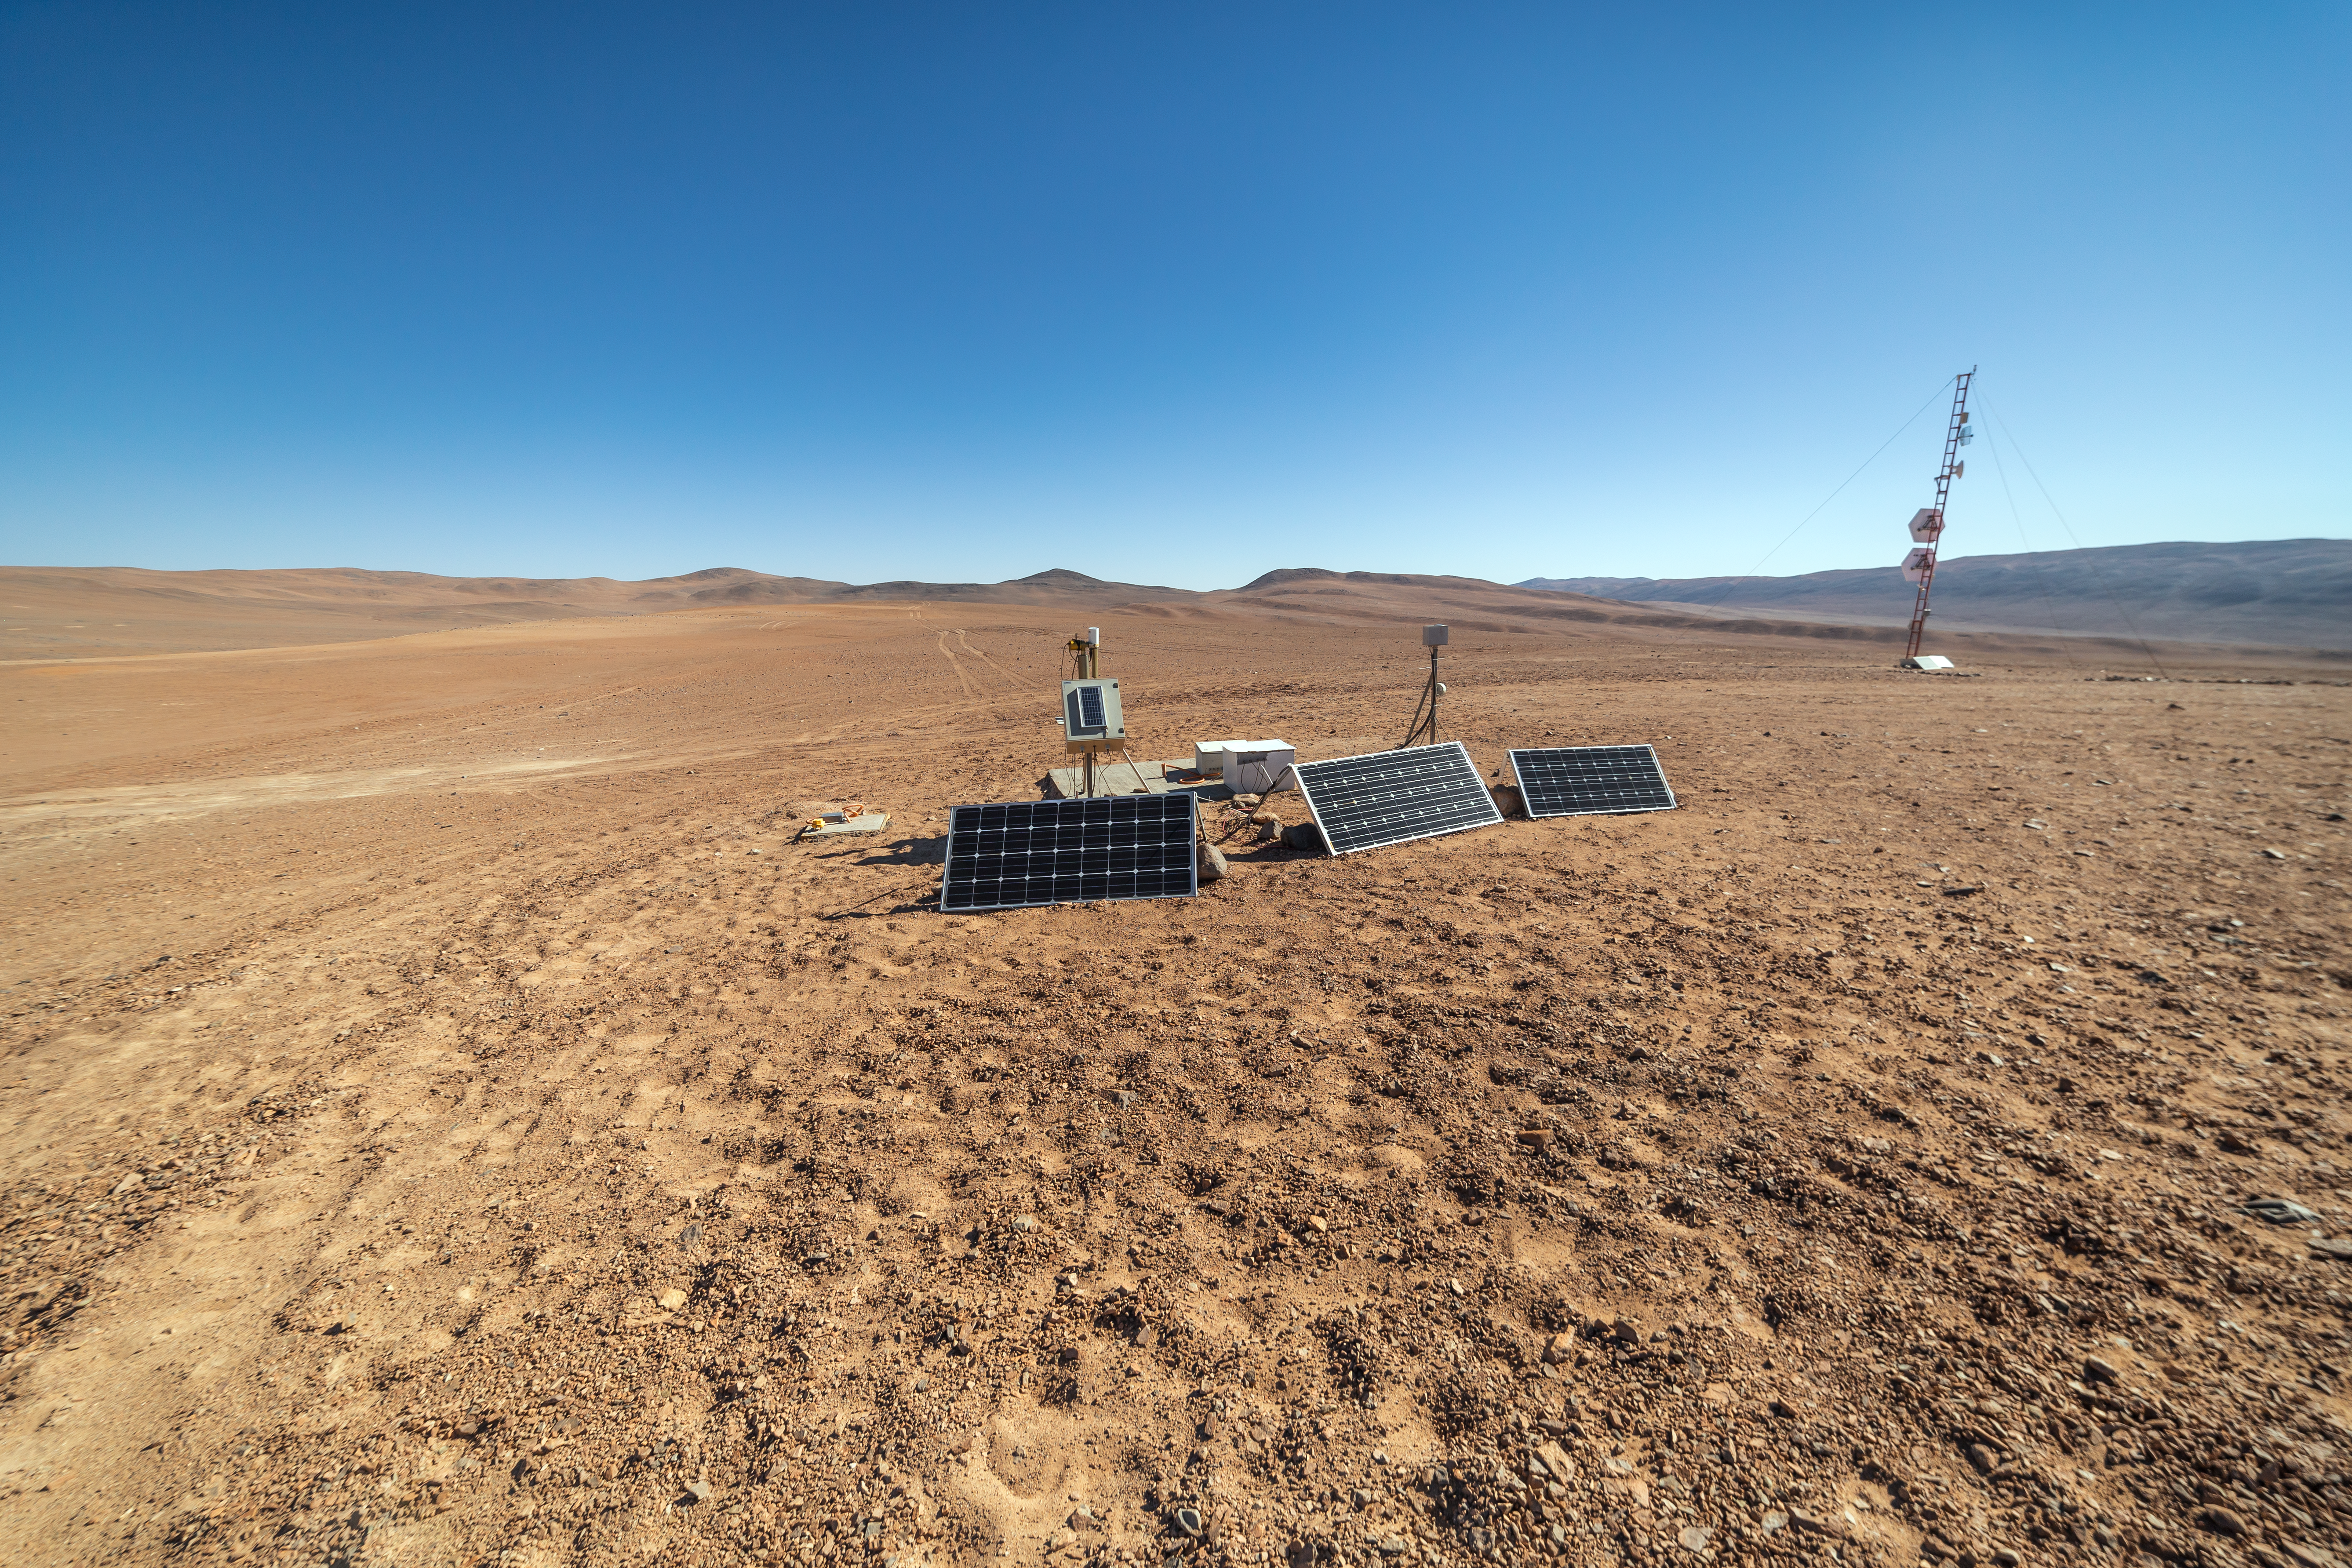

Site characterisation instrumentation

The Cherenkov Telescope Array will have its southern hemisphere site at ESO's Paranal Observatory in the Atamaca Desert. The site already houses the ASC Complex: an all-sky camera (ASC), a seismometer and a Sun and Moon photometer.

Credit: ESO/P. Horálek